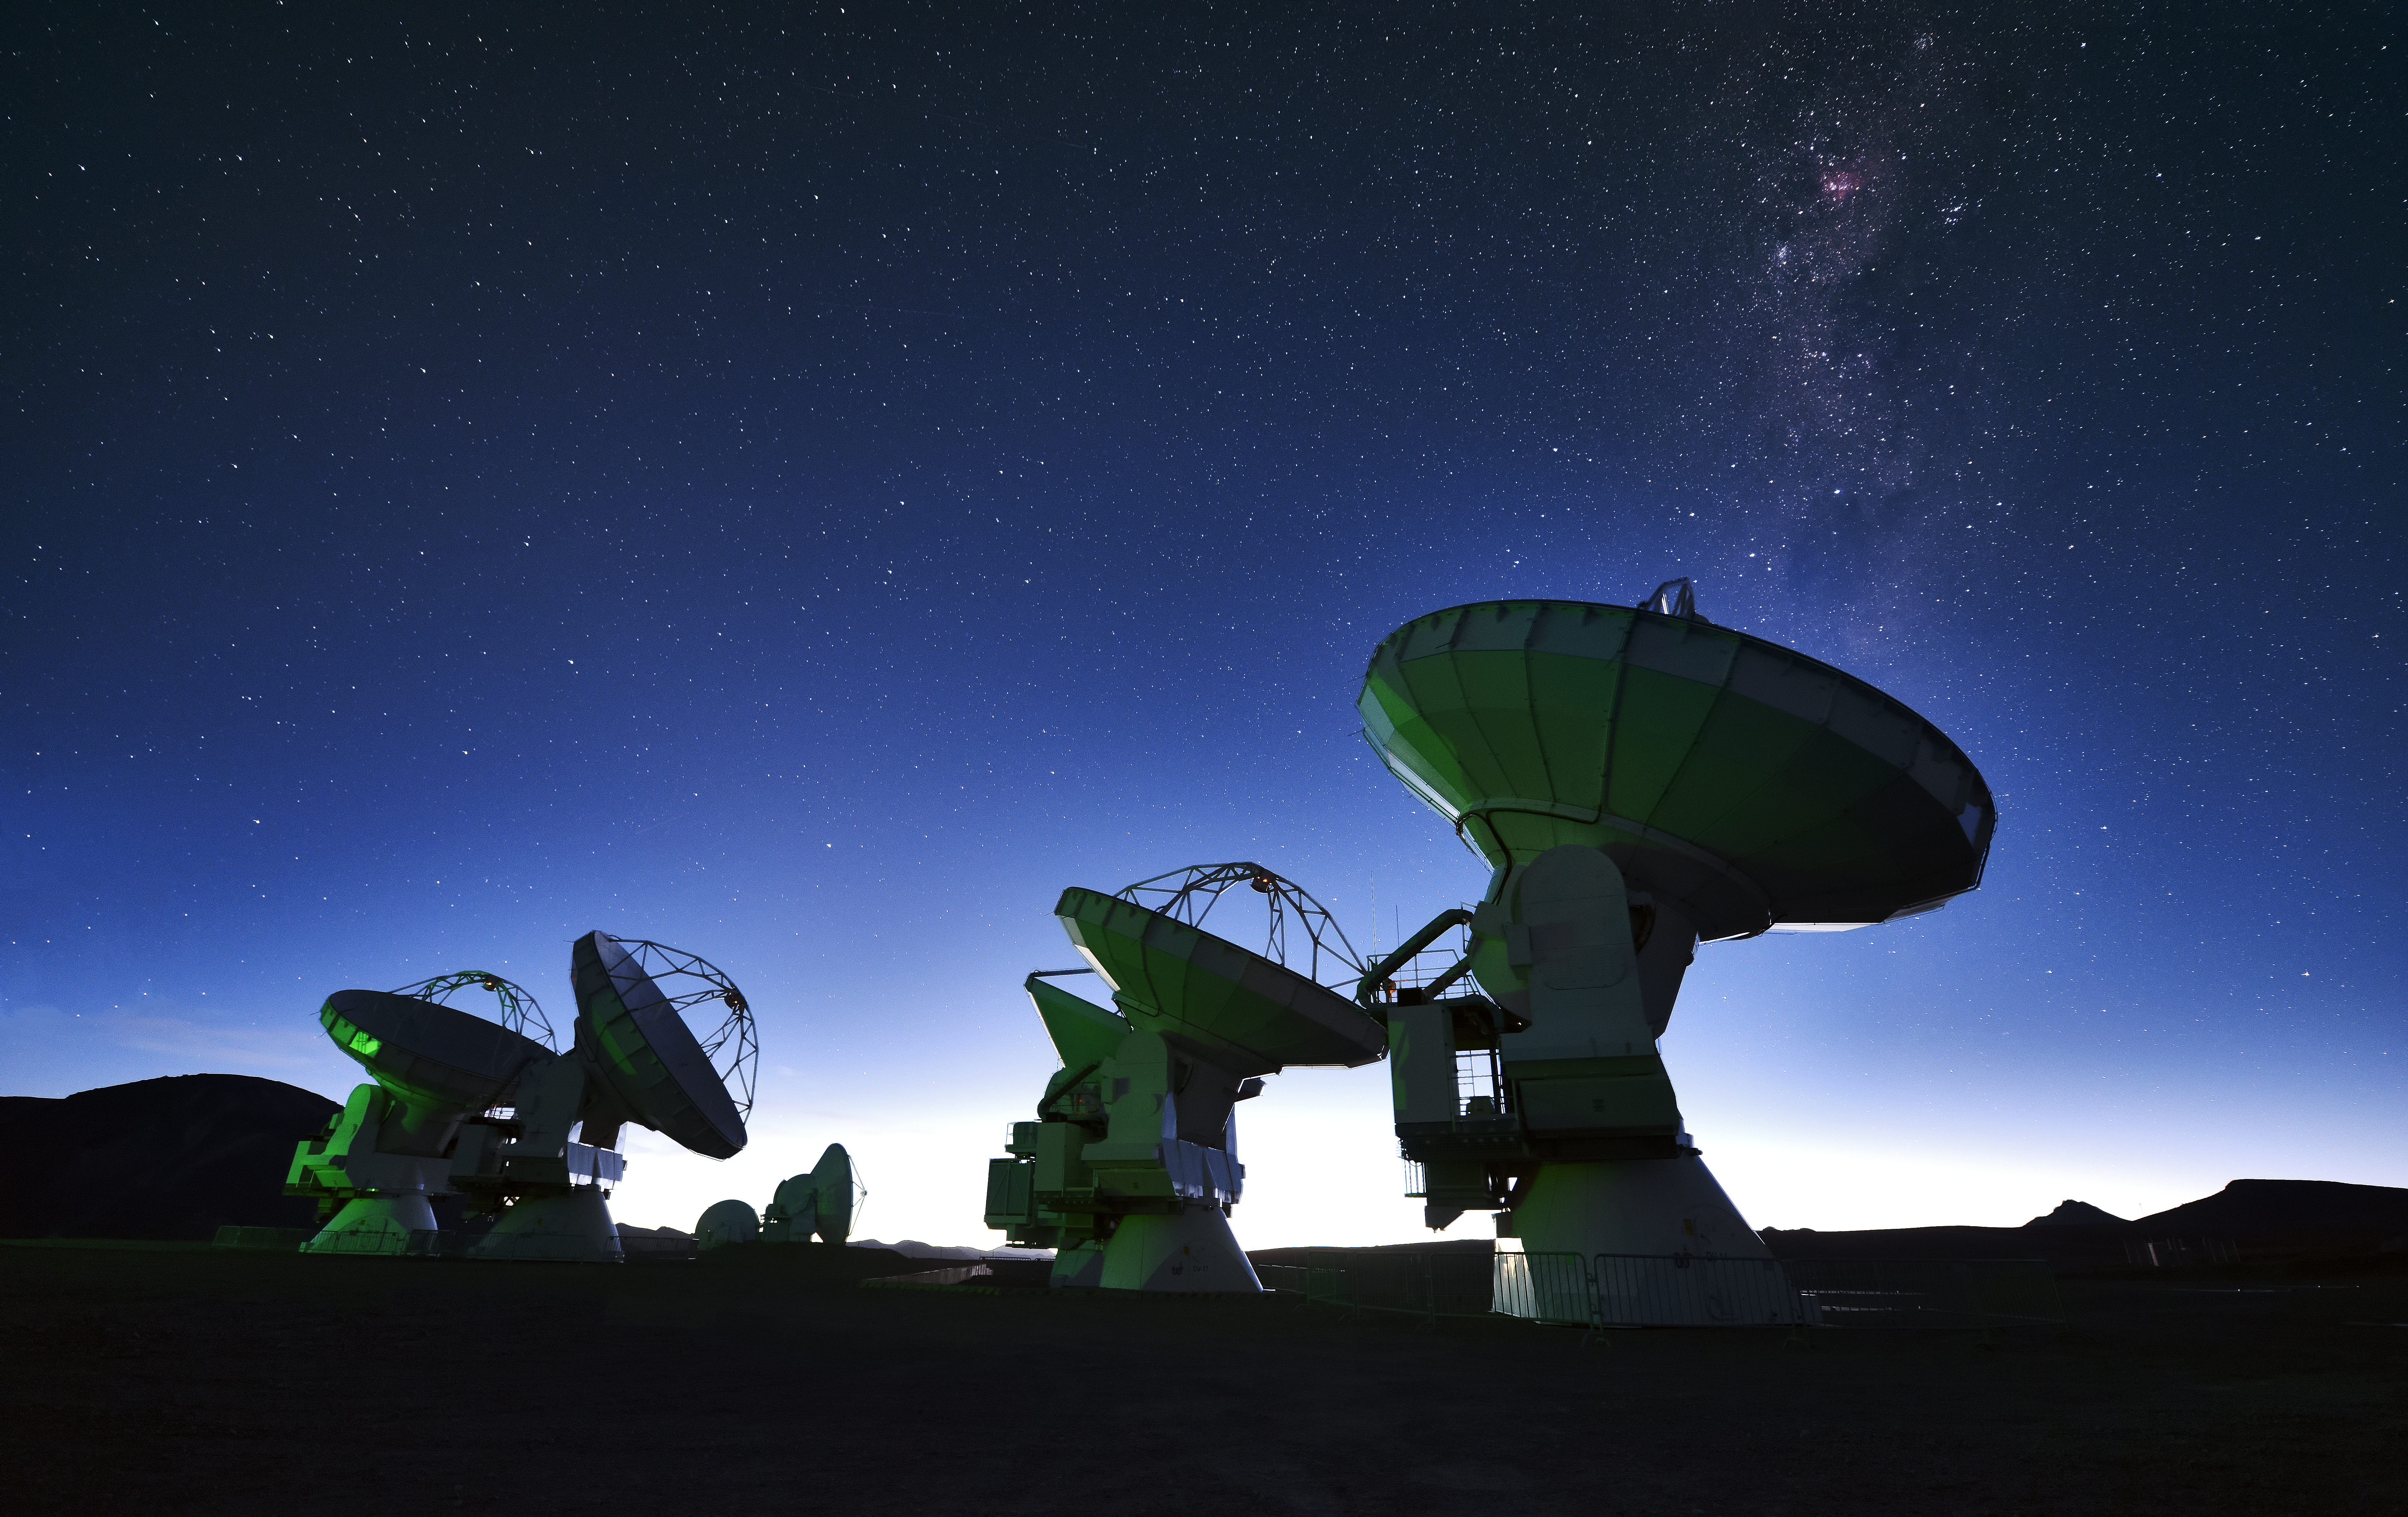

ALMA below a speckling of stars

ALMA below the faint glow of the Milky Way. A star-forming region can be seen in rosy pink above the rightmost telescope.

Credit: Enrico Sacchetti/ESO